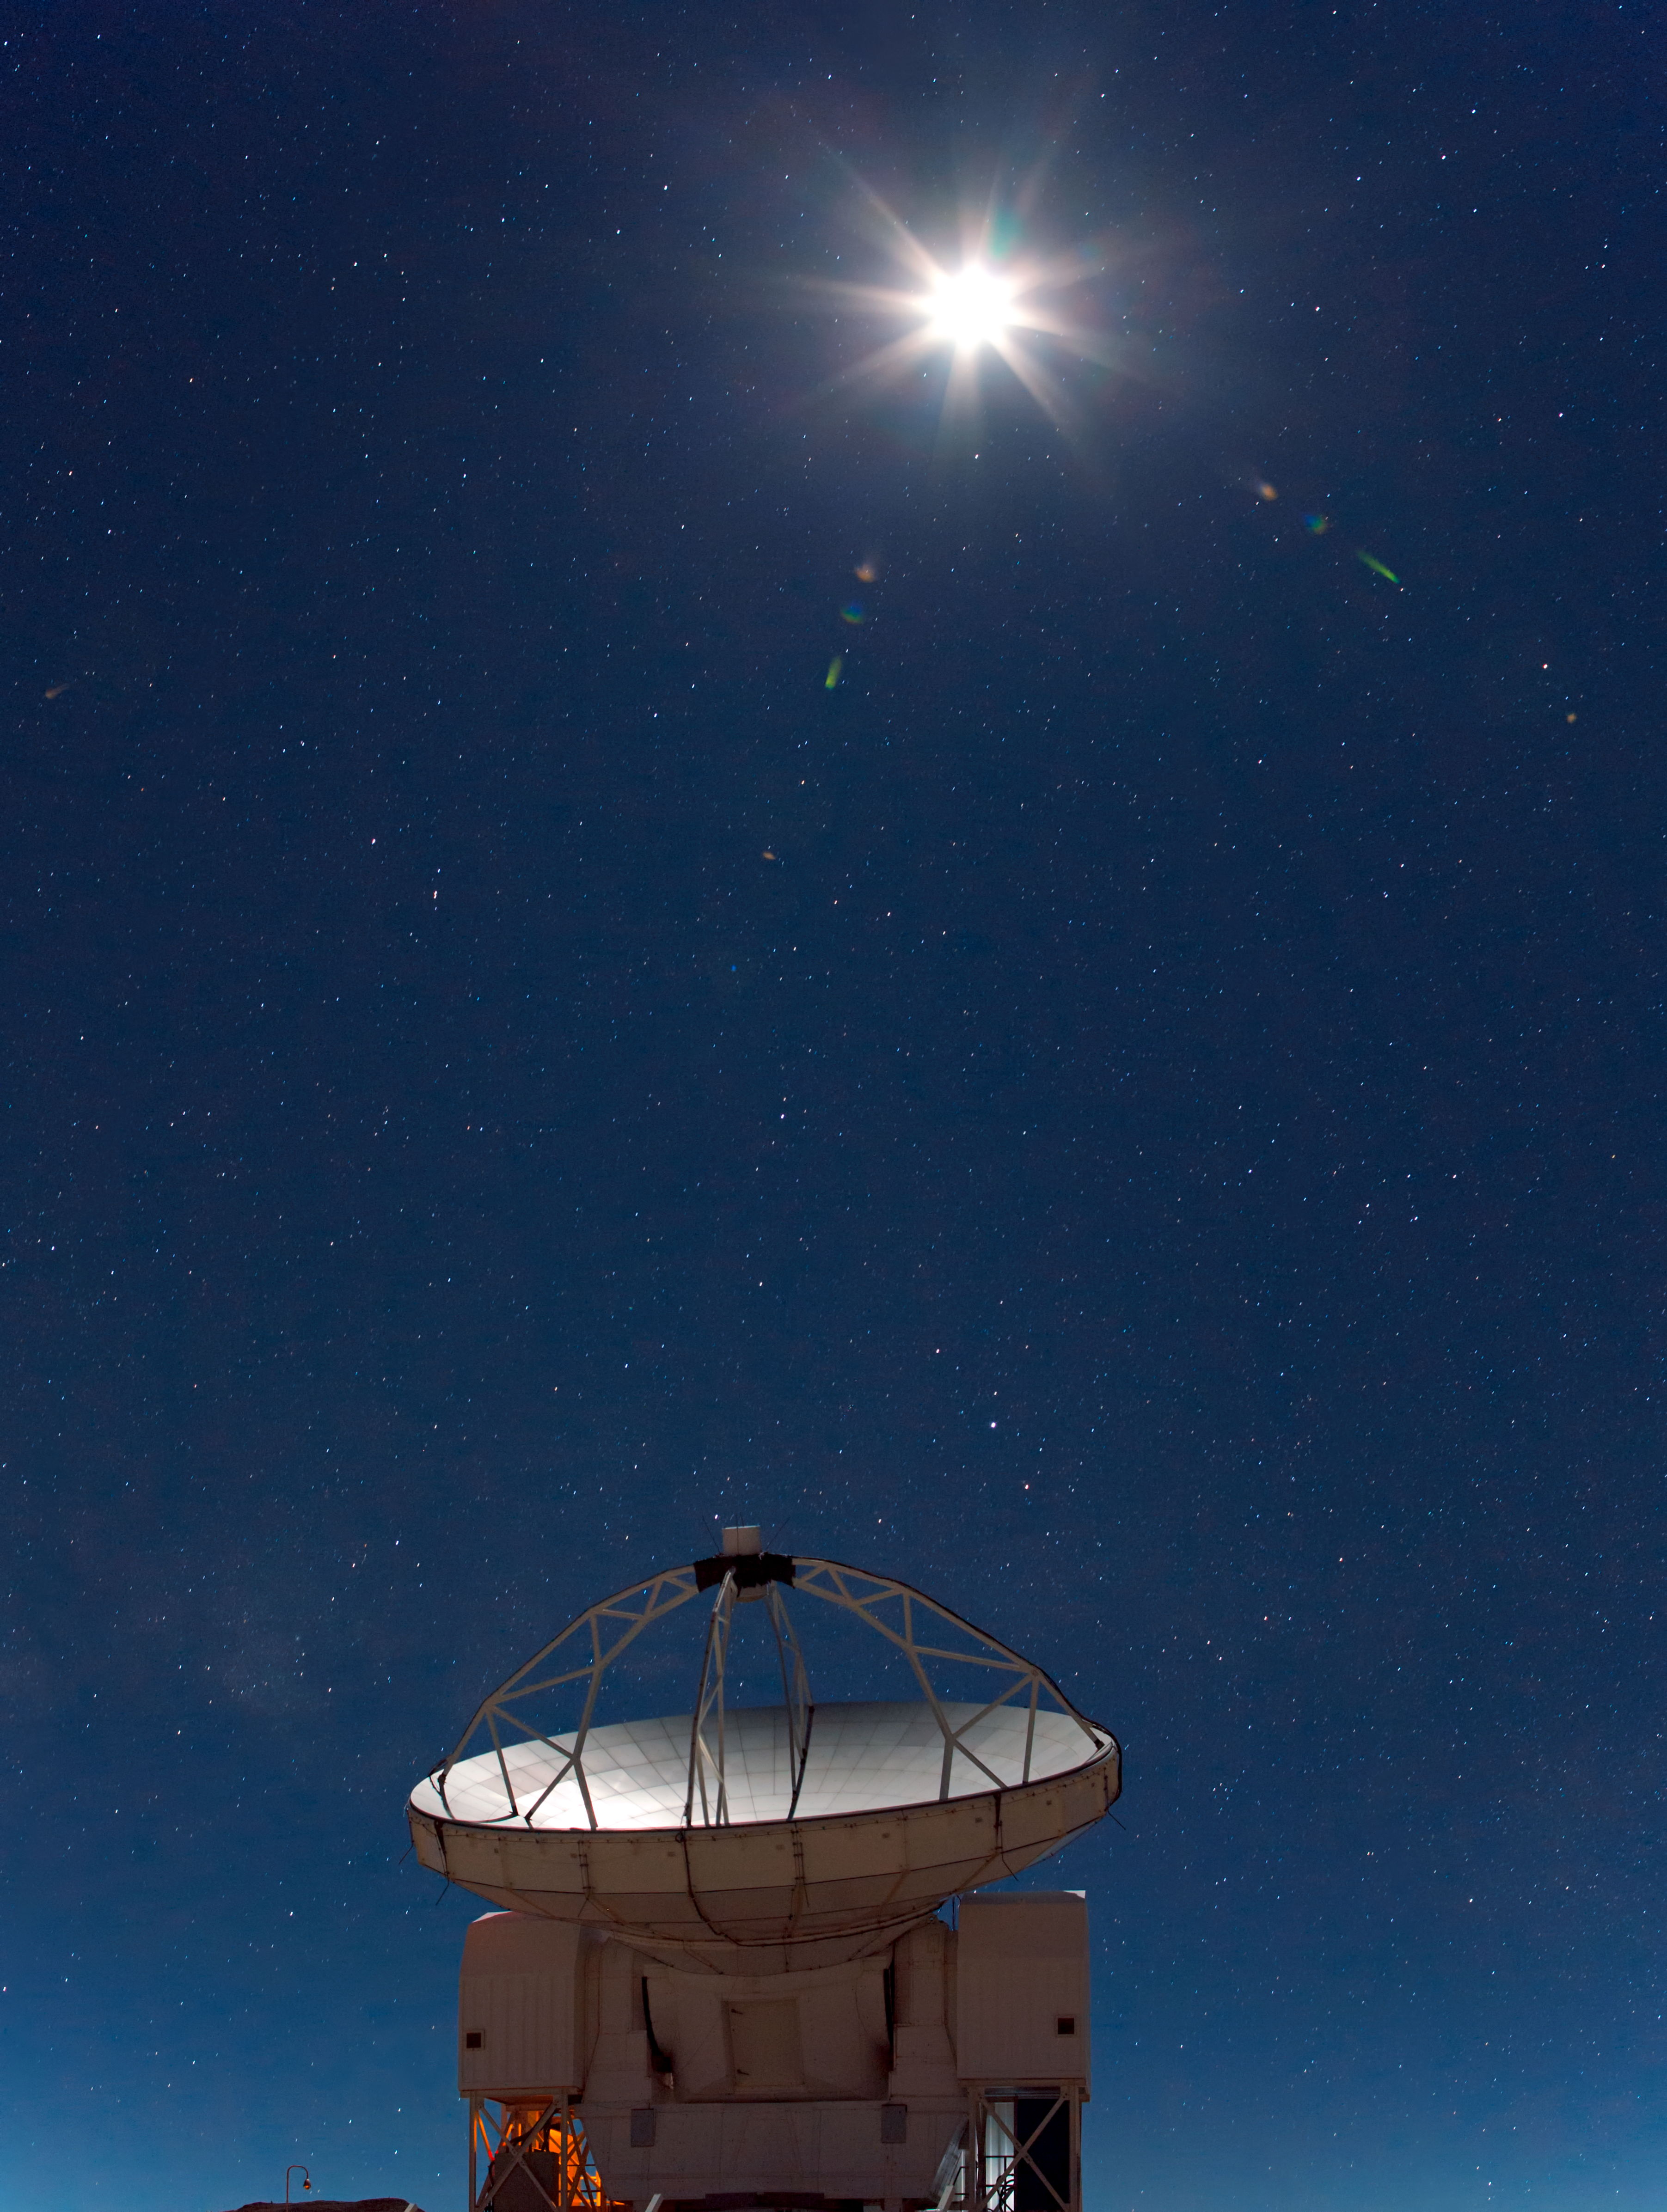

APEX under the Moon

Another starry night on the Chajnantor Plateau in the Chilean Andes. The first quarter Moon glows brightly in this exposure, outshining the surrounding celestial objects. However, for radio telescopes such as APEX (the Atacama Pathfinder Experiment), seen here, the brightness of the Moon is not a problem for observations. In fact, since the Sun itself is not too bright at radio wavelengths, and these wavelengths do not brighten the sky in the same way, this telescope can even be used during the daytime, as long as it is not pointed towards the Sun.

APEX is a 12-metre-diameter telescope that observes light at millimetre and submillimetre wavelengths. Astronomers observing with APEX can see phenomena which would be invisible at the shorter wavelengths of infrared or visible light. For instance, APEX can peer through dense interstellar clouds of gas and cosmic dust, revealing hidden regions of ongoing star formation which glow brightly at these wavelengths, but which may be obscured and dark in visible and infrared light. Some of the earliest and most distant galaxies are also excellent targets for APEX. Due to the expansion of the Universe over many billions of years, their light has been redshifted into APEX’s millimetre and submillimetre range.

APEX is a collaboration between the Max Planck Institute for Radio Astronomy (MPIfR), the Onsala Space Observatory (OSO) and ESO. Operation of APEX at Chajnantor is entrusted to ESO.

This stunning picture was taken by ESO Photo Ambassador Babak Tafreshi. It is part of a larger image, which is also available cropped in a different way.

Credit: ESO/B. Tafreshi (twanight.org)